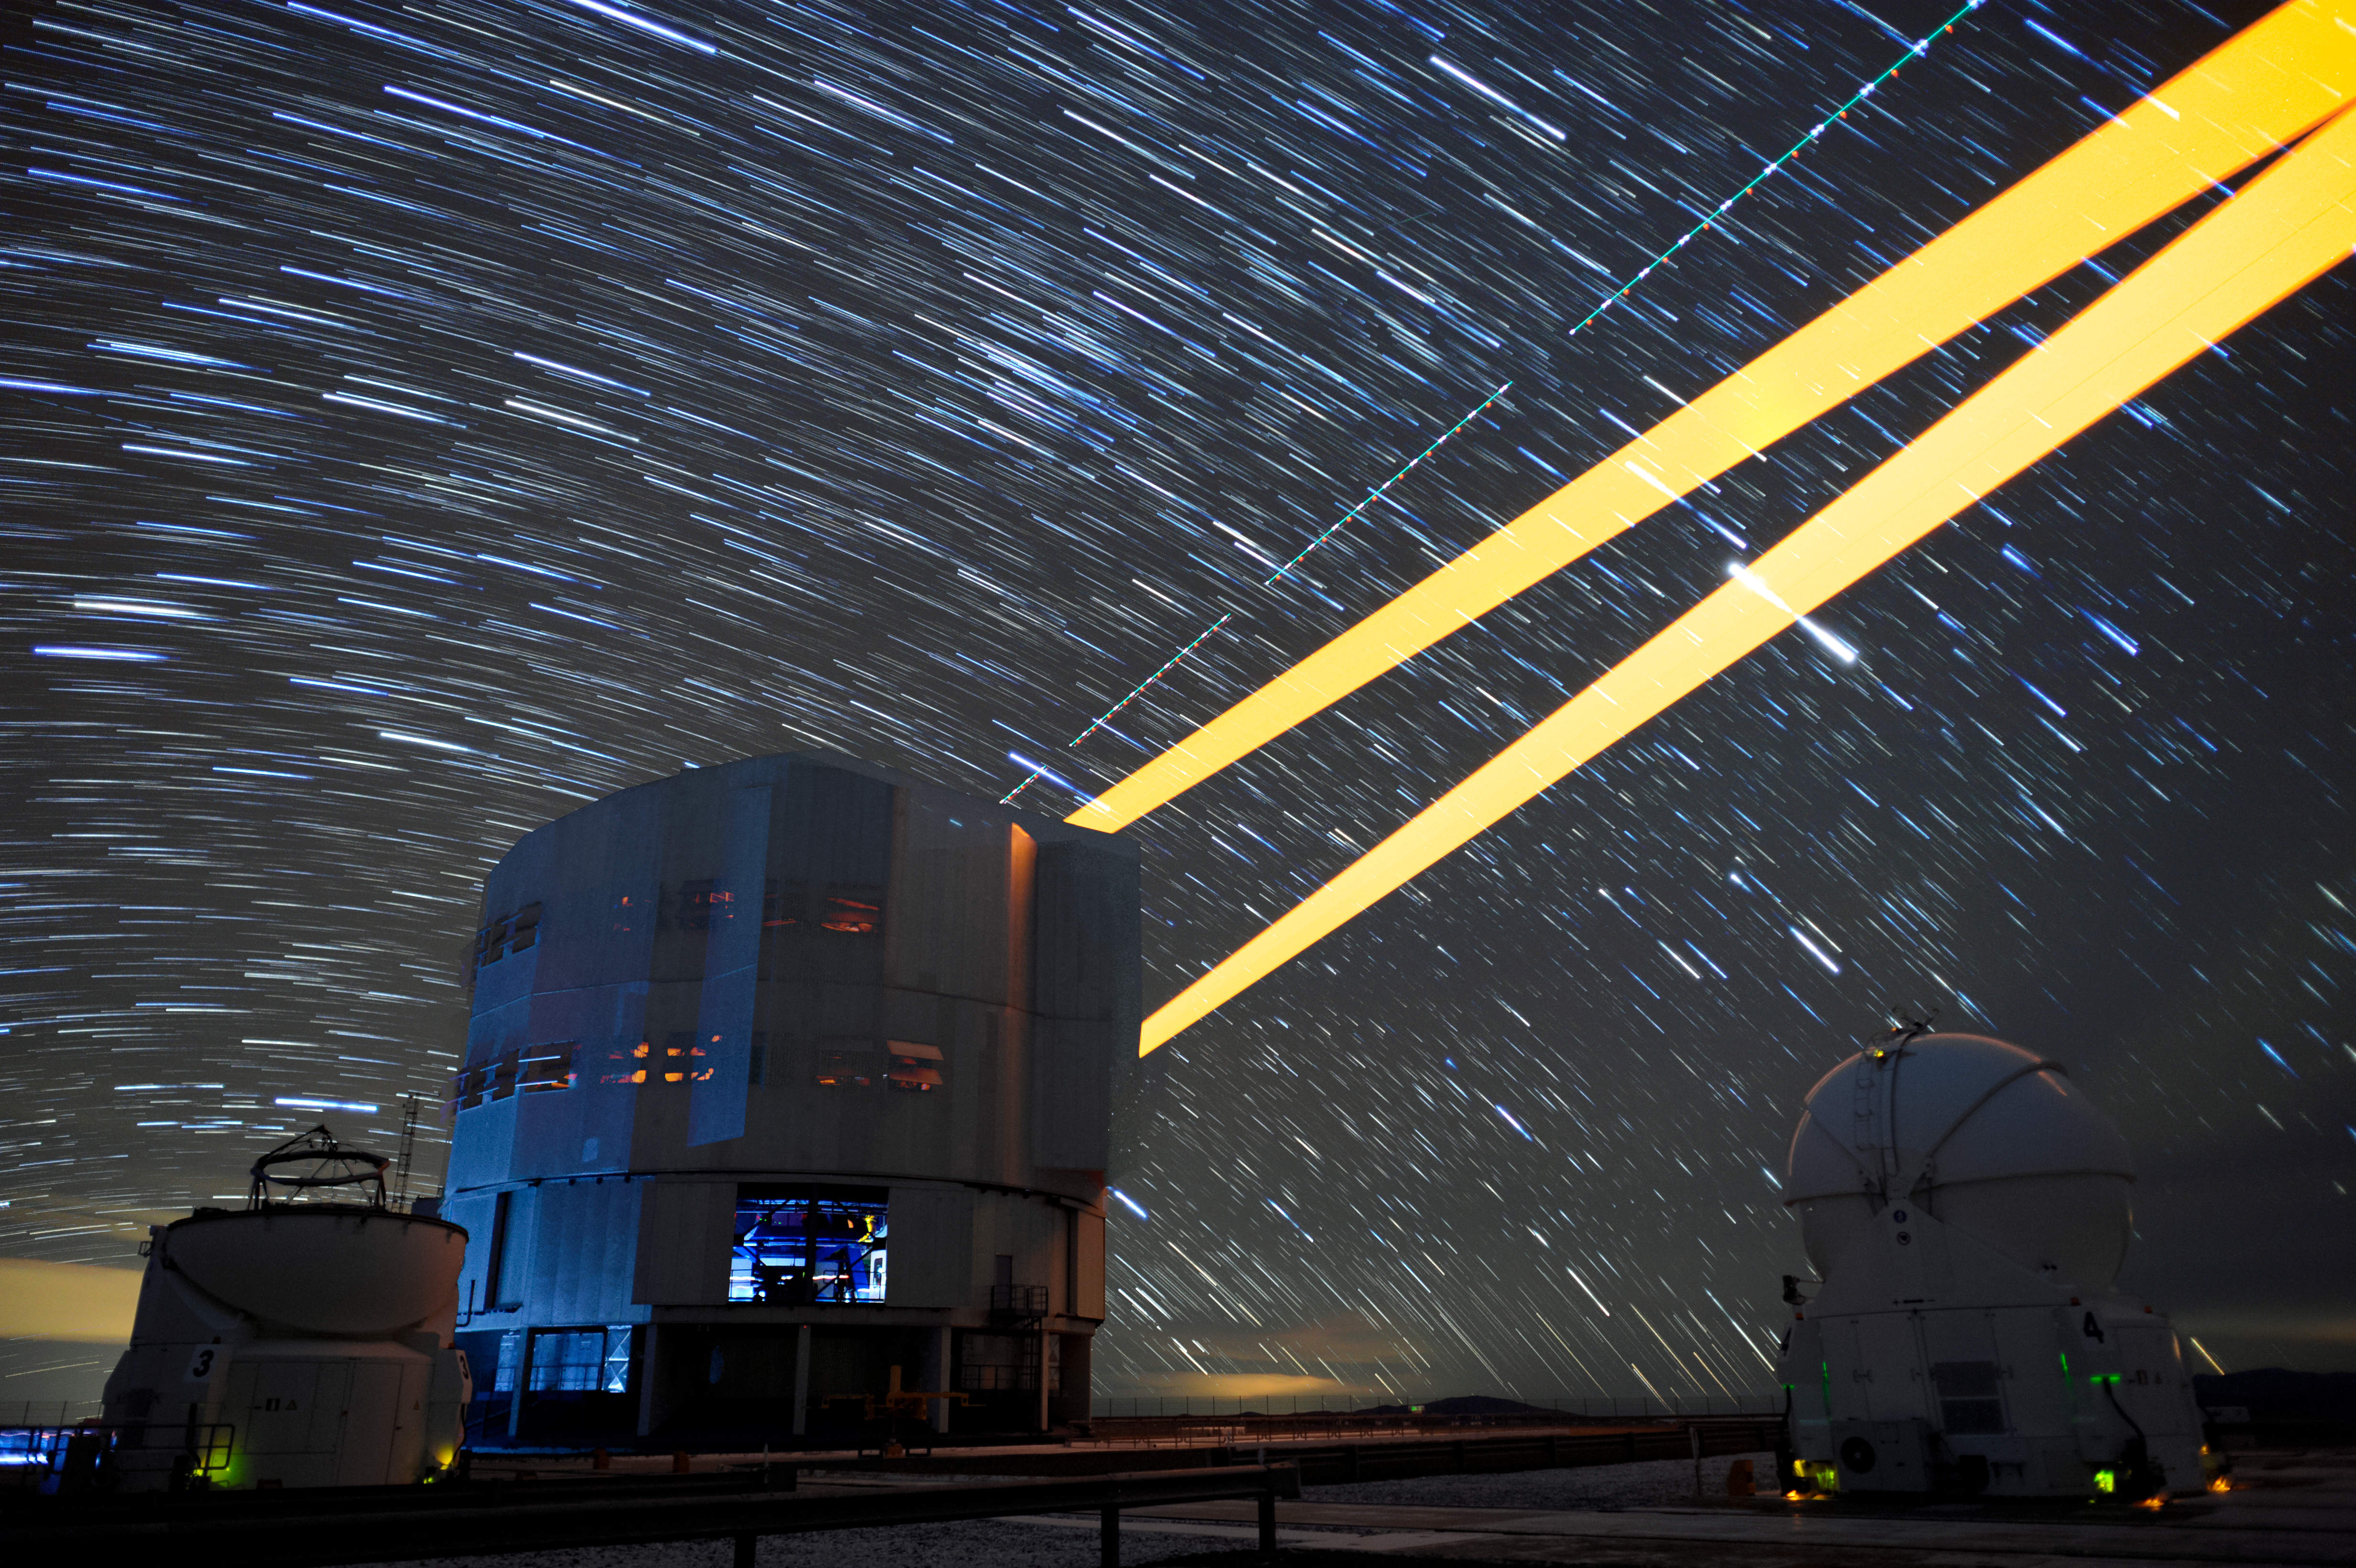

Lighten up

The biggest obstacle in ground based astronomy is the same thing that causes the stars to twinkle — the atmosphere. This romantic effect is due to the distortion of light as it travels through turbulent gases to reach the Earth's surface. This stunning long-exposure image shows the scientific solution — the 4 Laser Guide Star Facility on ESO's Very Large Telescope (VLT). The lasers form an integral part of the adaptive optics system on the VLT, by beaming artificial stars into the sky. Astronomers can then use these guide laser stars as reference points, allowing them to correct their observations of true celestial bodies.

Credit: F. Kamphues/ESO